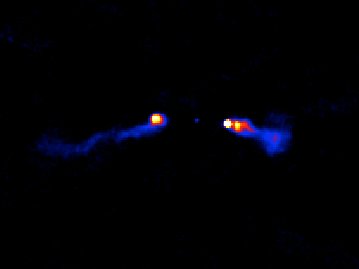

Fanaroff-Riley 1 Radio Galaxy

Fanaroff-Riley 1 and 2 (FR-1 and FR-2) labels come from a classification system developed by B.L. Fanaroff and J.M. Riley that is used to identify radio galaxies with active galactic nuclei based on the brightness of their radio emissions. FR-1’s are radio sources whose luminosity decreases as the distance from the central galaxy host increases and can be signposts for galaxy clusters. FR-II's are sources that exhibit increasing brightness in the outer lobes.

Credit: VLASS (NRAO/AUI/NSF)